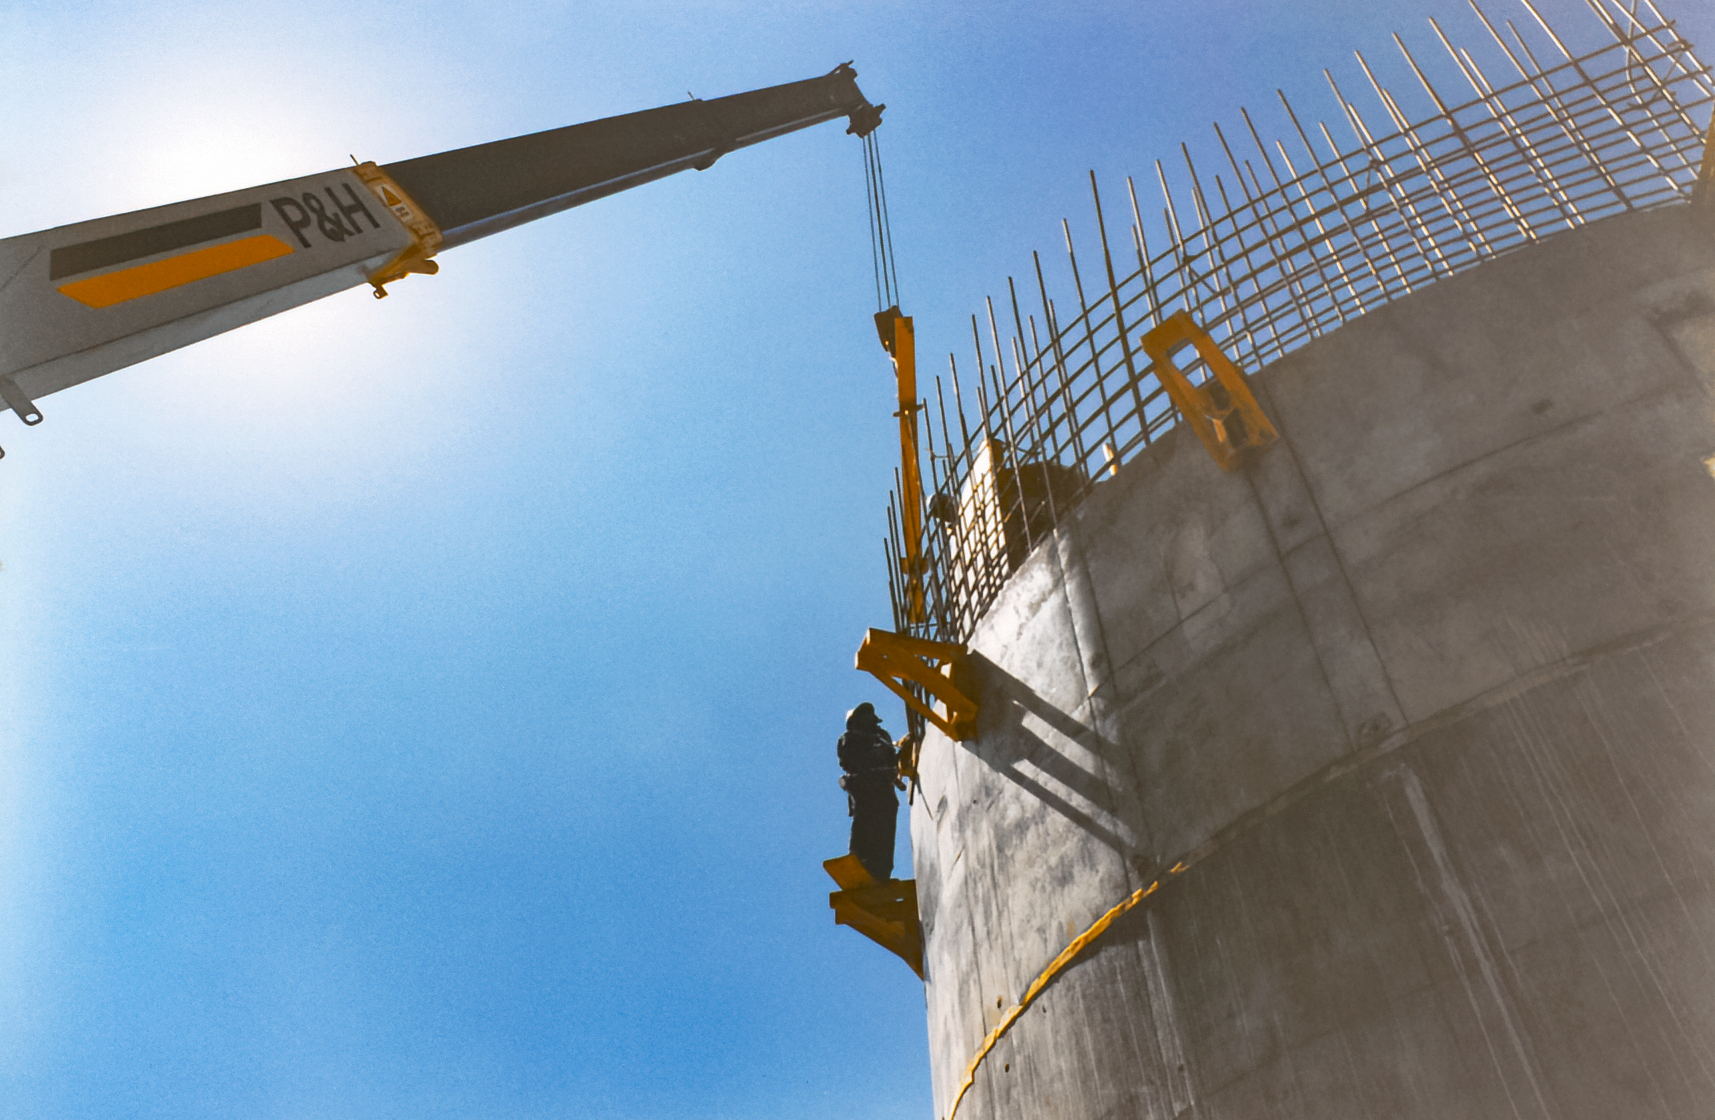

Gemini South Construction

Early construction of the Gemini South telescope in 1996 on Cerro Pachón.

Credit: International Gemini Observatory/NOIRLab/NSF/AURA